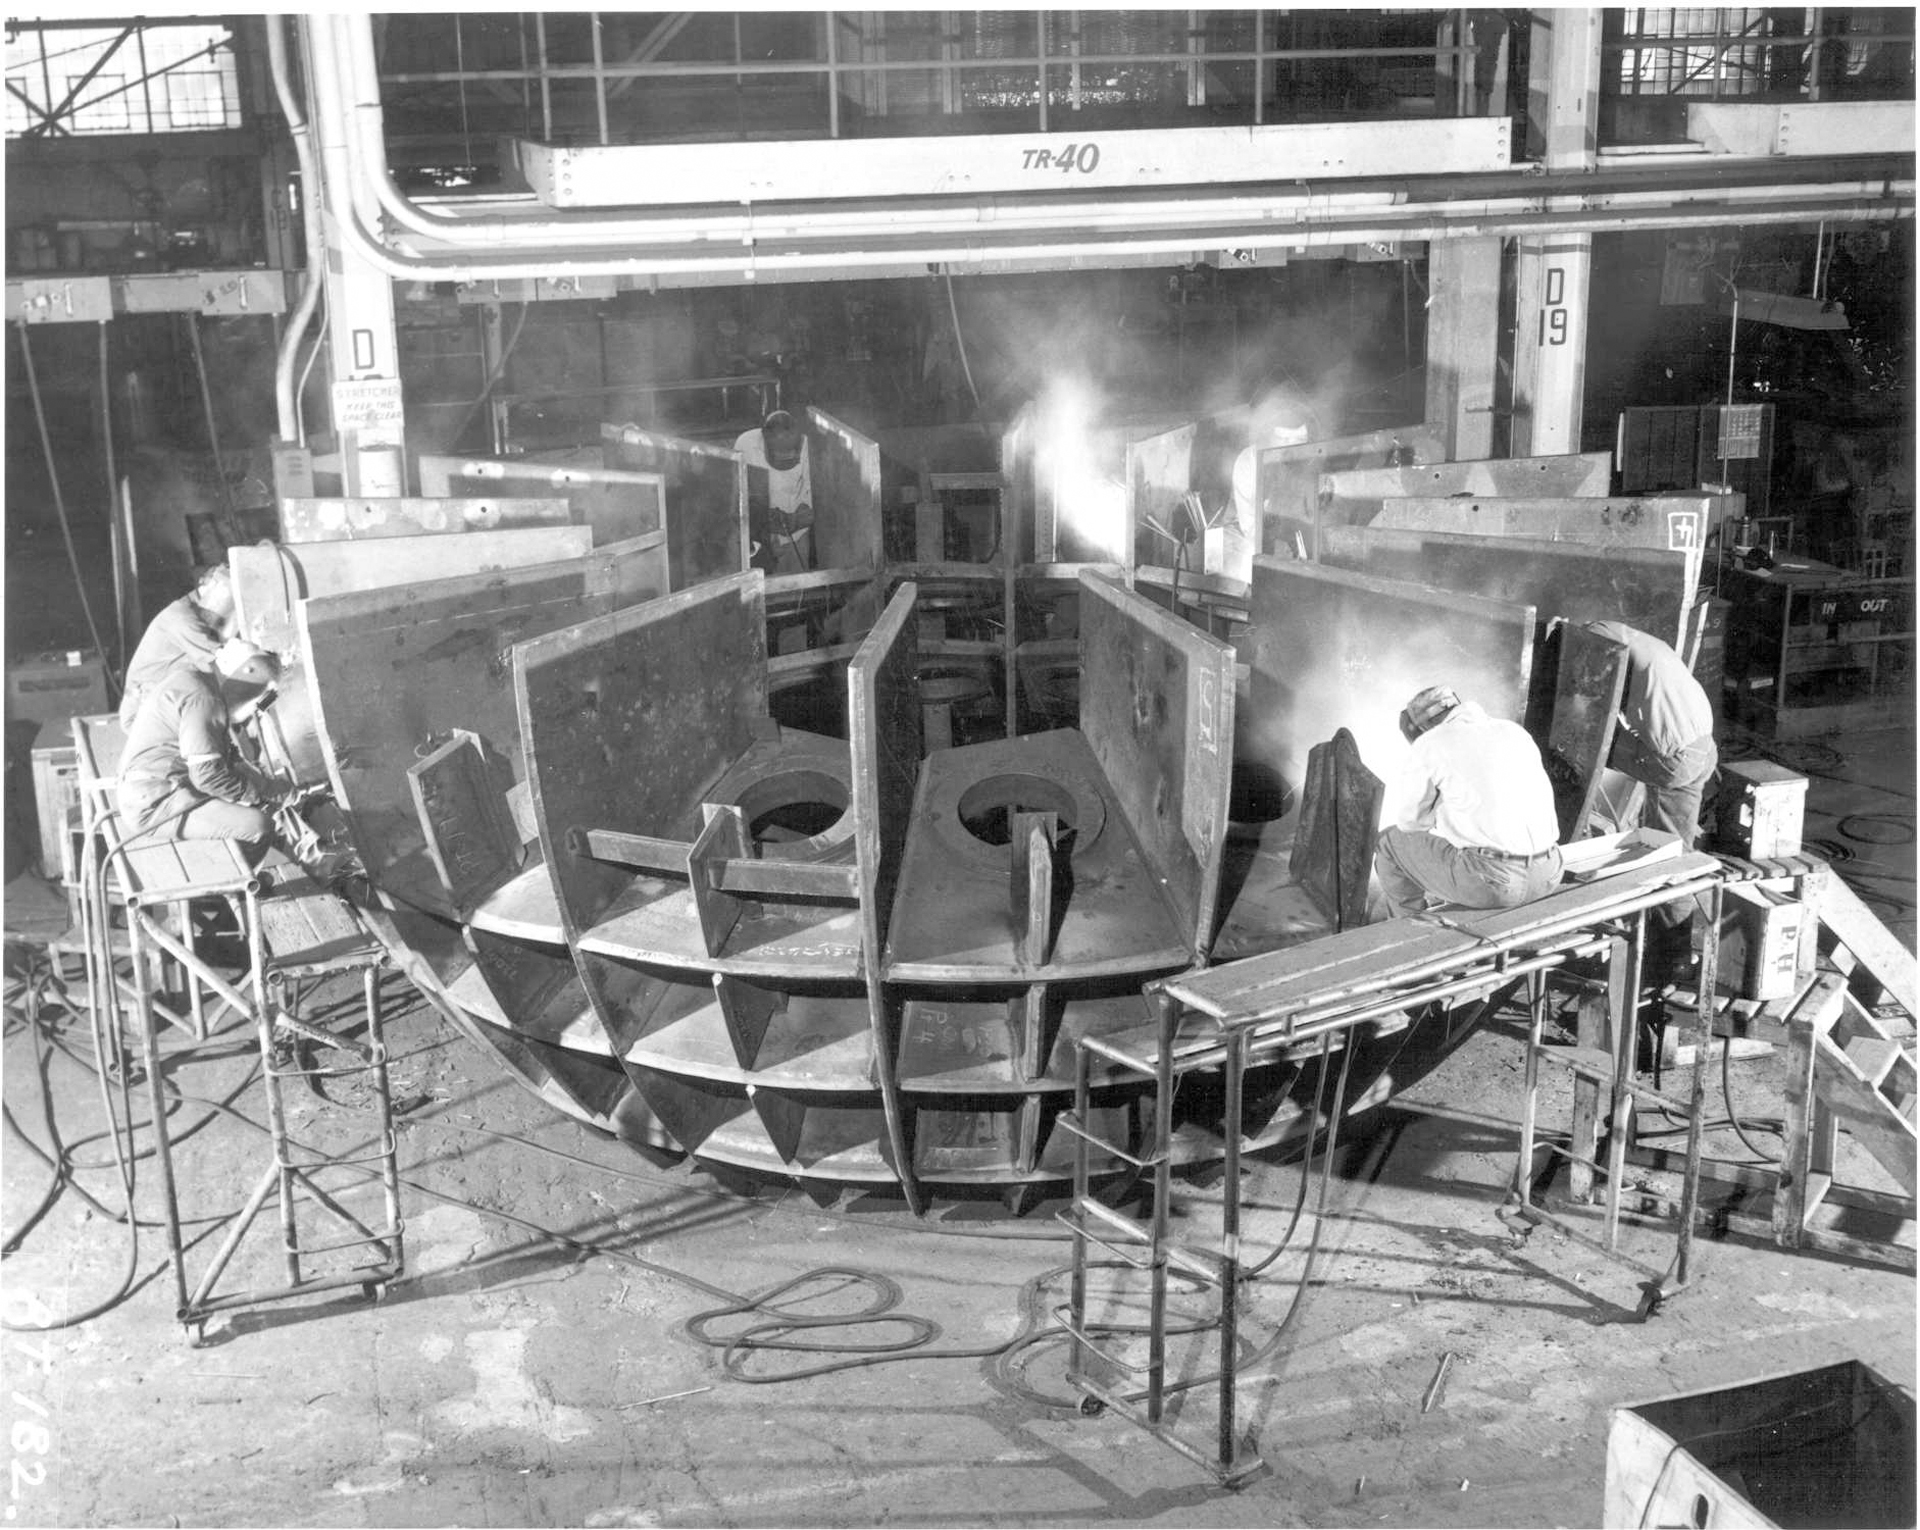

Honeycomb Hemisphere

This honeycomb of metal was to be the support structure for a 22-foot across welded steel sphere bearing for the 140-foot (43-meter) telescope in Green Bank, West Virginia. However, the welds created more than 70 small cracks in the metal, a condition known as "brittle fracture." The cold Green Bank winters would have spelled doom for this bearing, and resulted in the loss of the entire telescope. This design was abandoned in 1962 for a smaller cast bearing.

Credit: NRAO/AUI/NSF